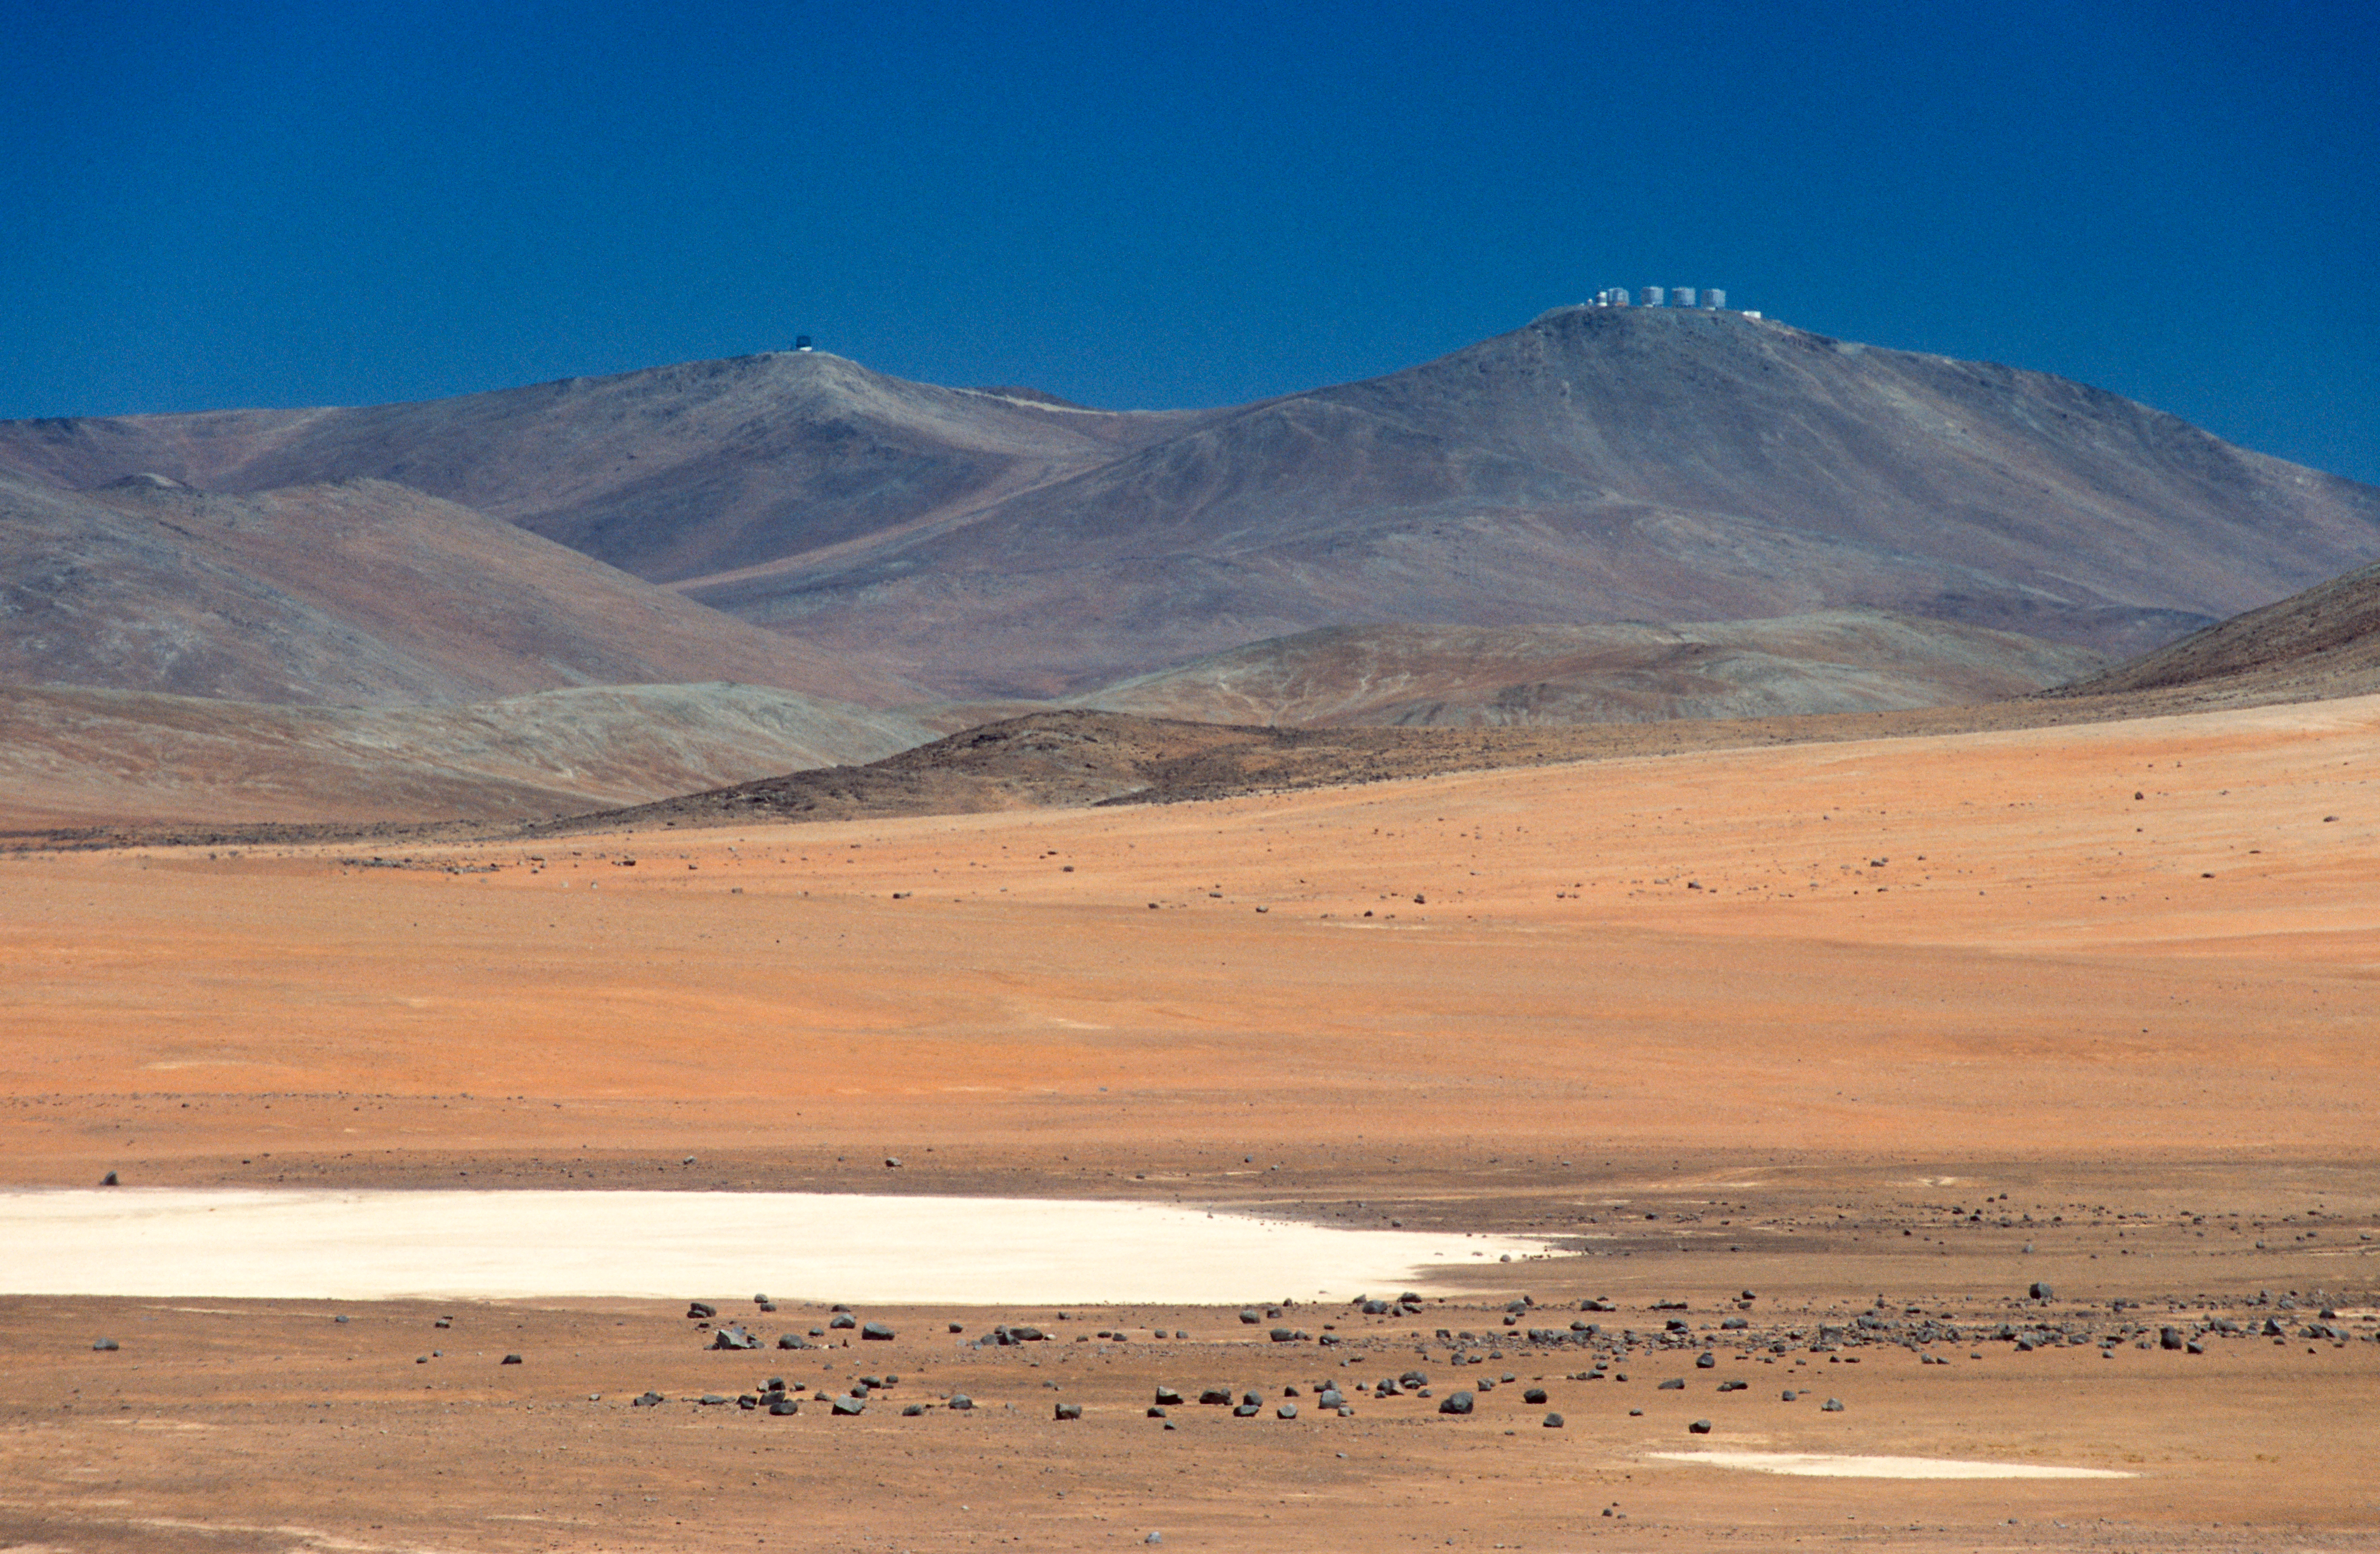

Paranal’s telescopes in the distance

This picture looks like a scene from a science fiction movie, with strange, distant structures rising over a desolate alien valley. In fact, this is the barren Atacama Desert in northern Chile, and the oddly shaped buildings silhouetted against the sky are part of ESO’s Very Large Telescope (VLT) observatory, the world’s most advanced ground-based observatory. The four 8.2-metre Unit Telescopes stand out to the right on the summit of Mount Paranal. To the left looms the new 4.1-metre Visible and Infrared Survey Telescope for Astronomy (VISTA), the largest survey telescope in operation.

The extremely arid conditions and high altitude of the Paranal region make it an optimum site to locate an astronomical observatory. The otherworldliness and remoteness of the area add to the adventure of conducting cutting-edge astronomy.

Credit: ESO/G.Hüdepohl (atacamaphoto.com)